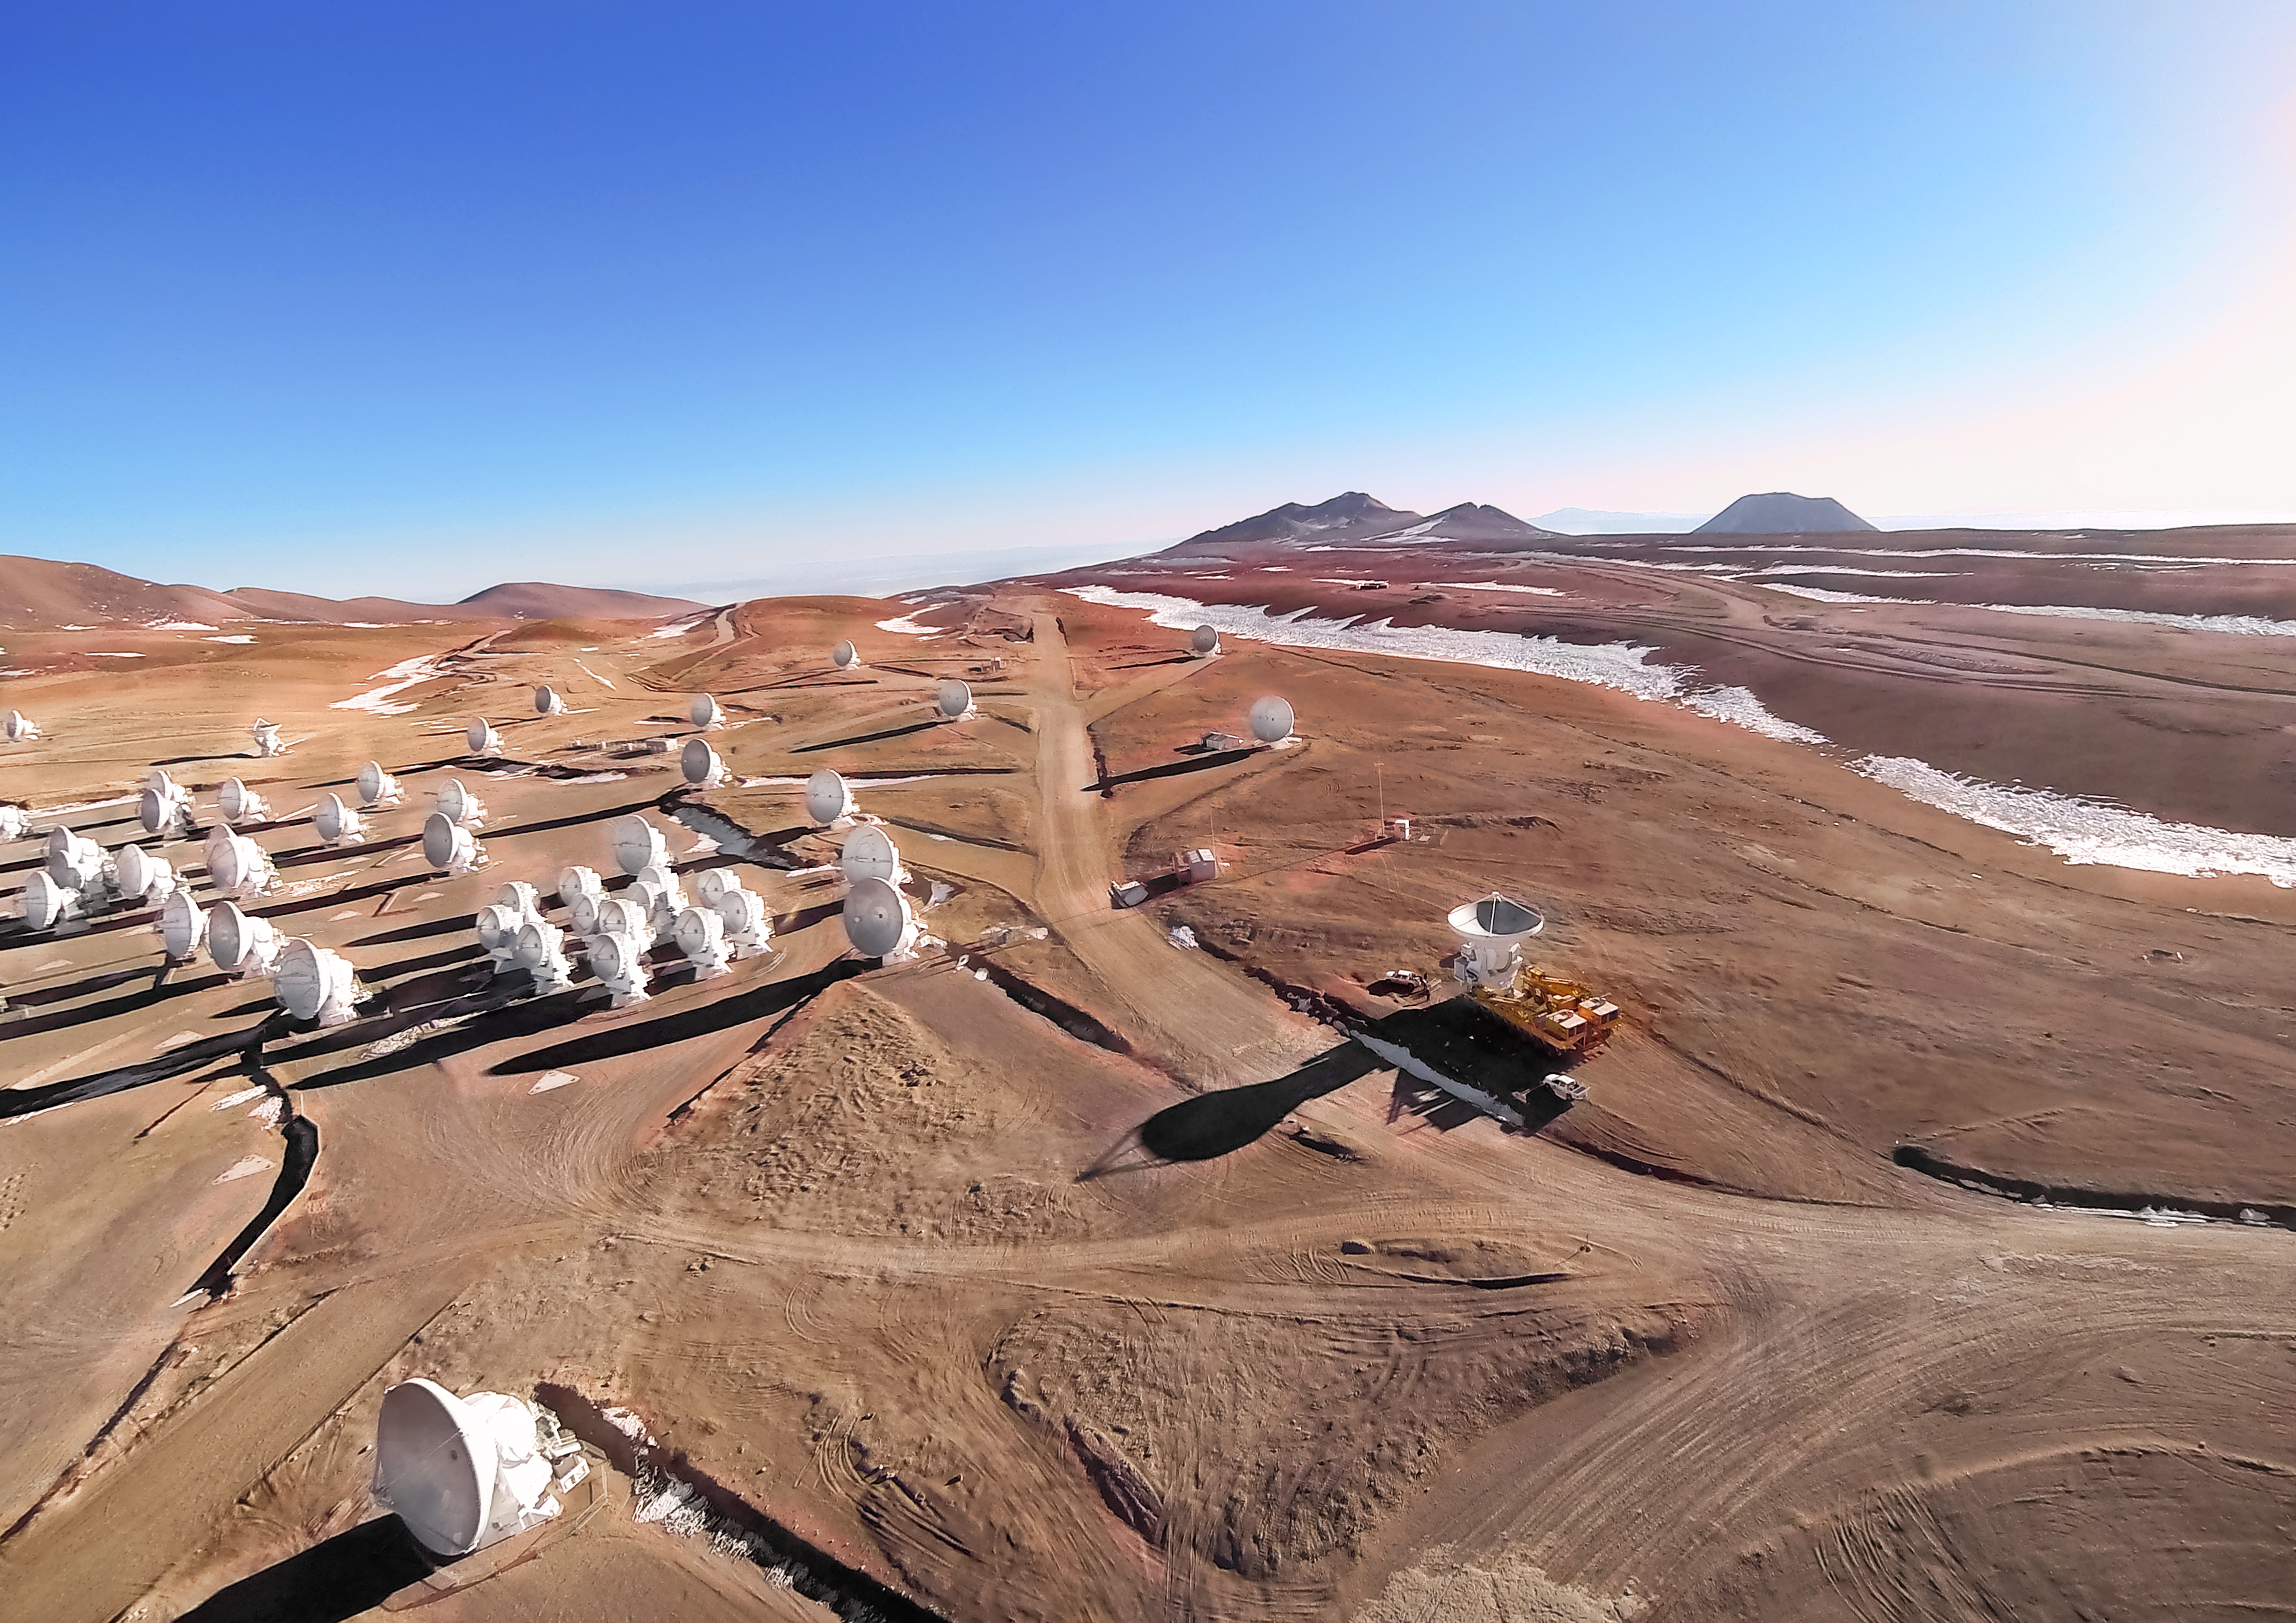

ALMA's gemelos

An image of a cluster of ALMA antennas on remote Chajnantor Plateau in the Chilean Atacama Desert. Although each dish may appear to be a separate telescope, in fact they work together as one large instrument through a technique known as interferometry. This creates a virtual telescope far larger than would be possible to construct as a single dish. Like a powerful set of binoculars ALMA allows researchers to probe the cool universe, from the most distant galaxies to the building blocks of life.

Credit: ESO